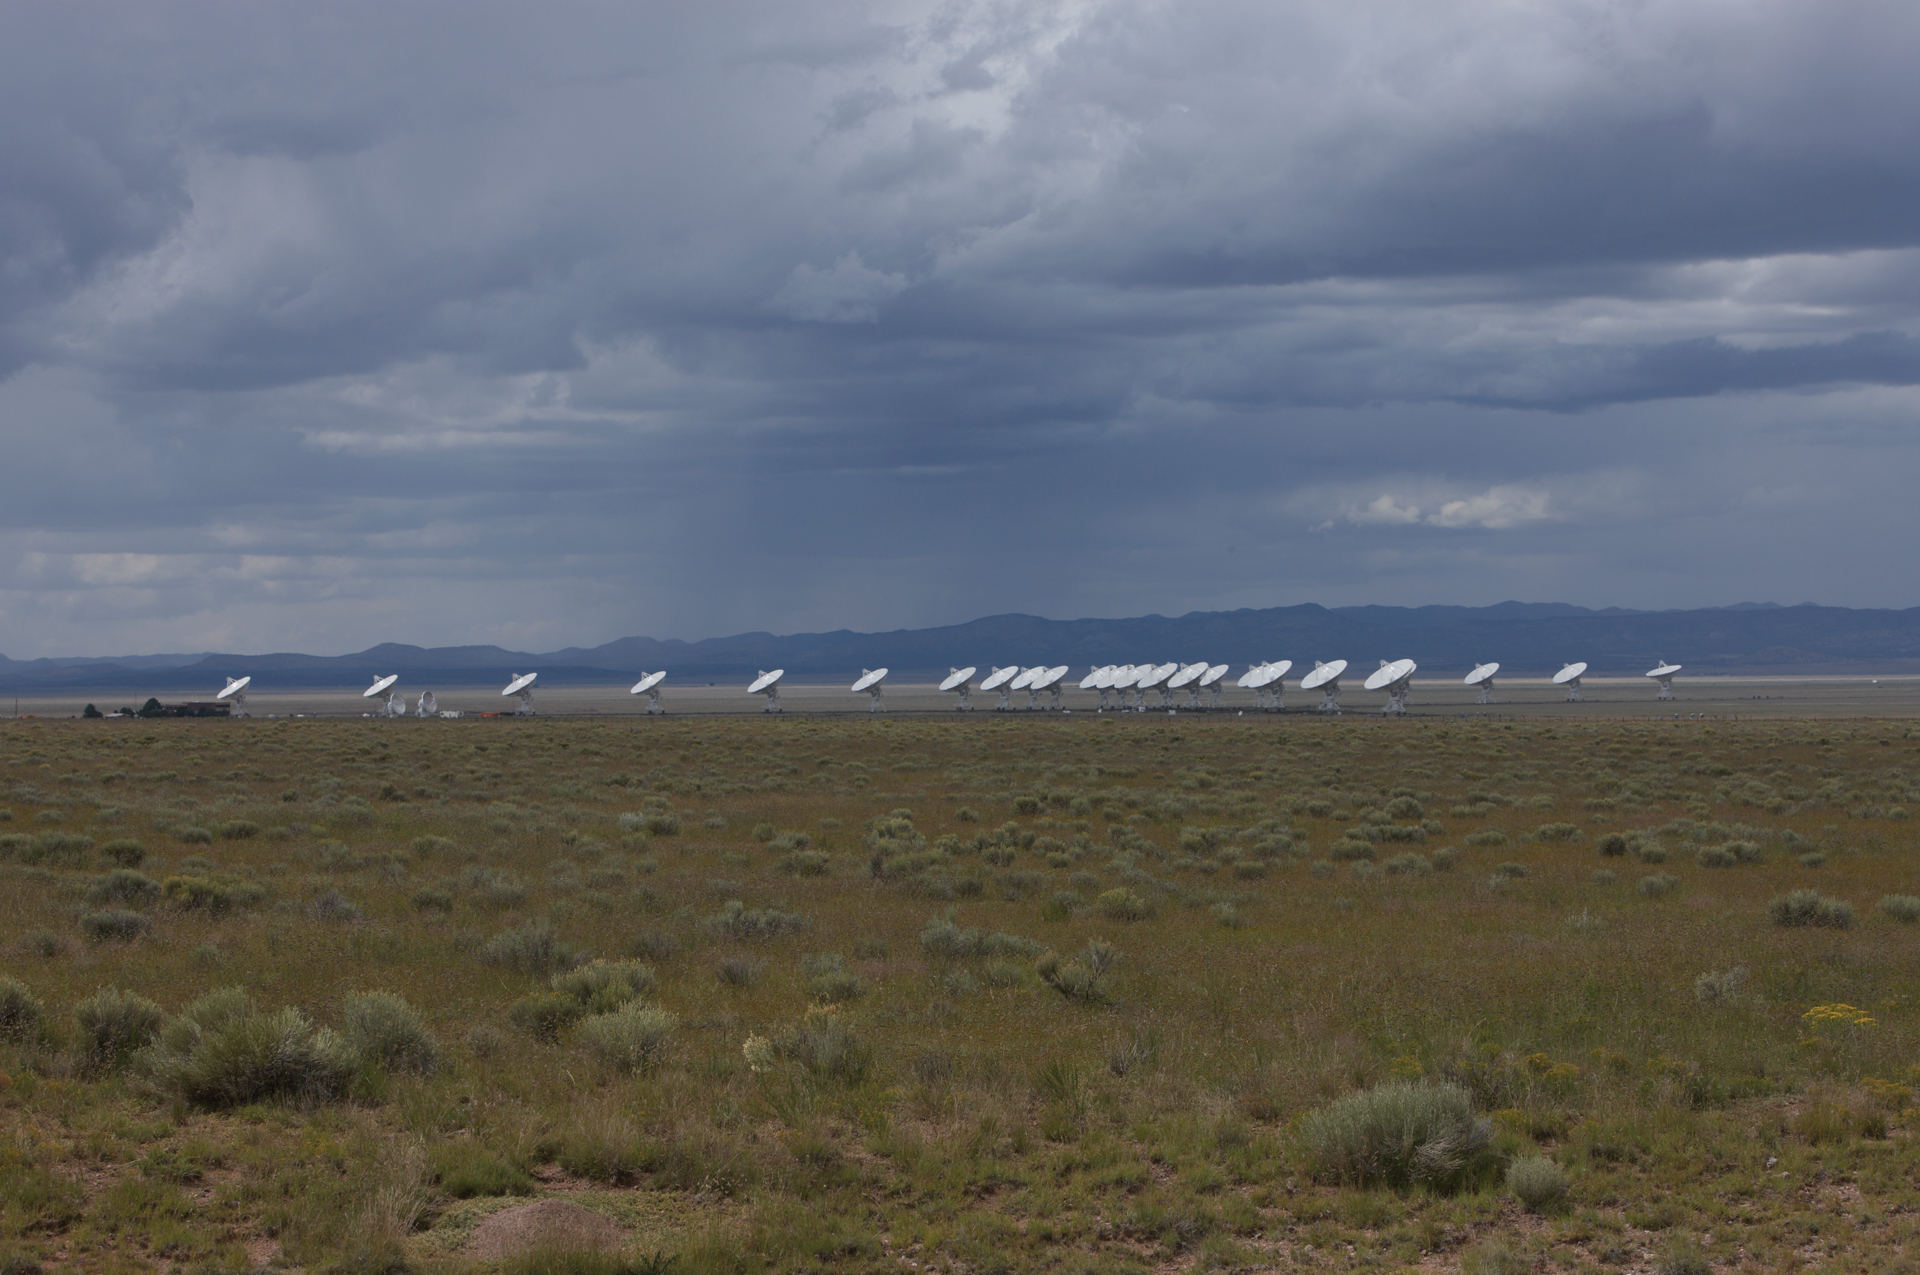

Long Distance Shot of the VLA

Credit: NRAO/AUI/NSF